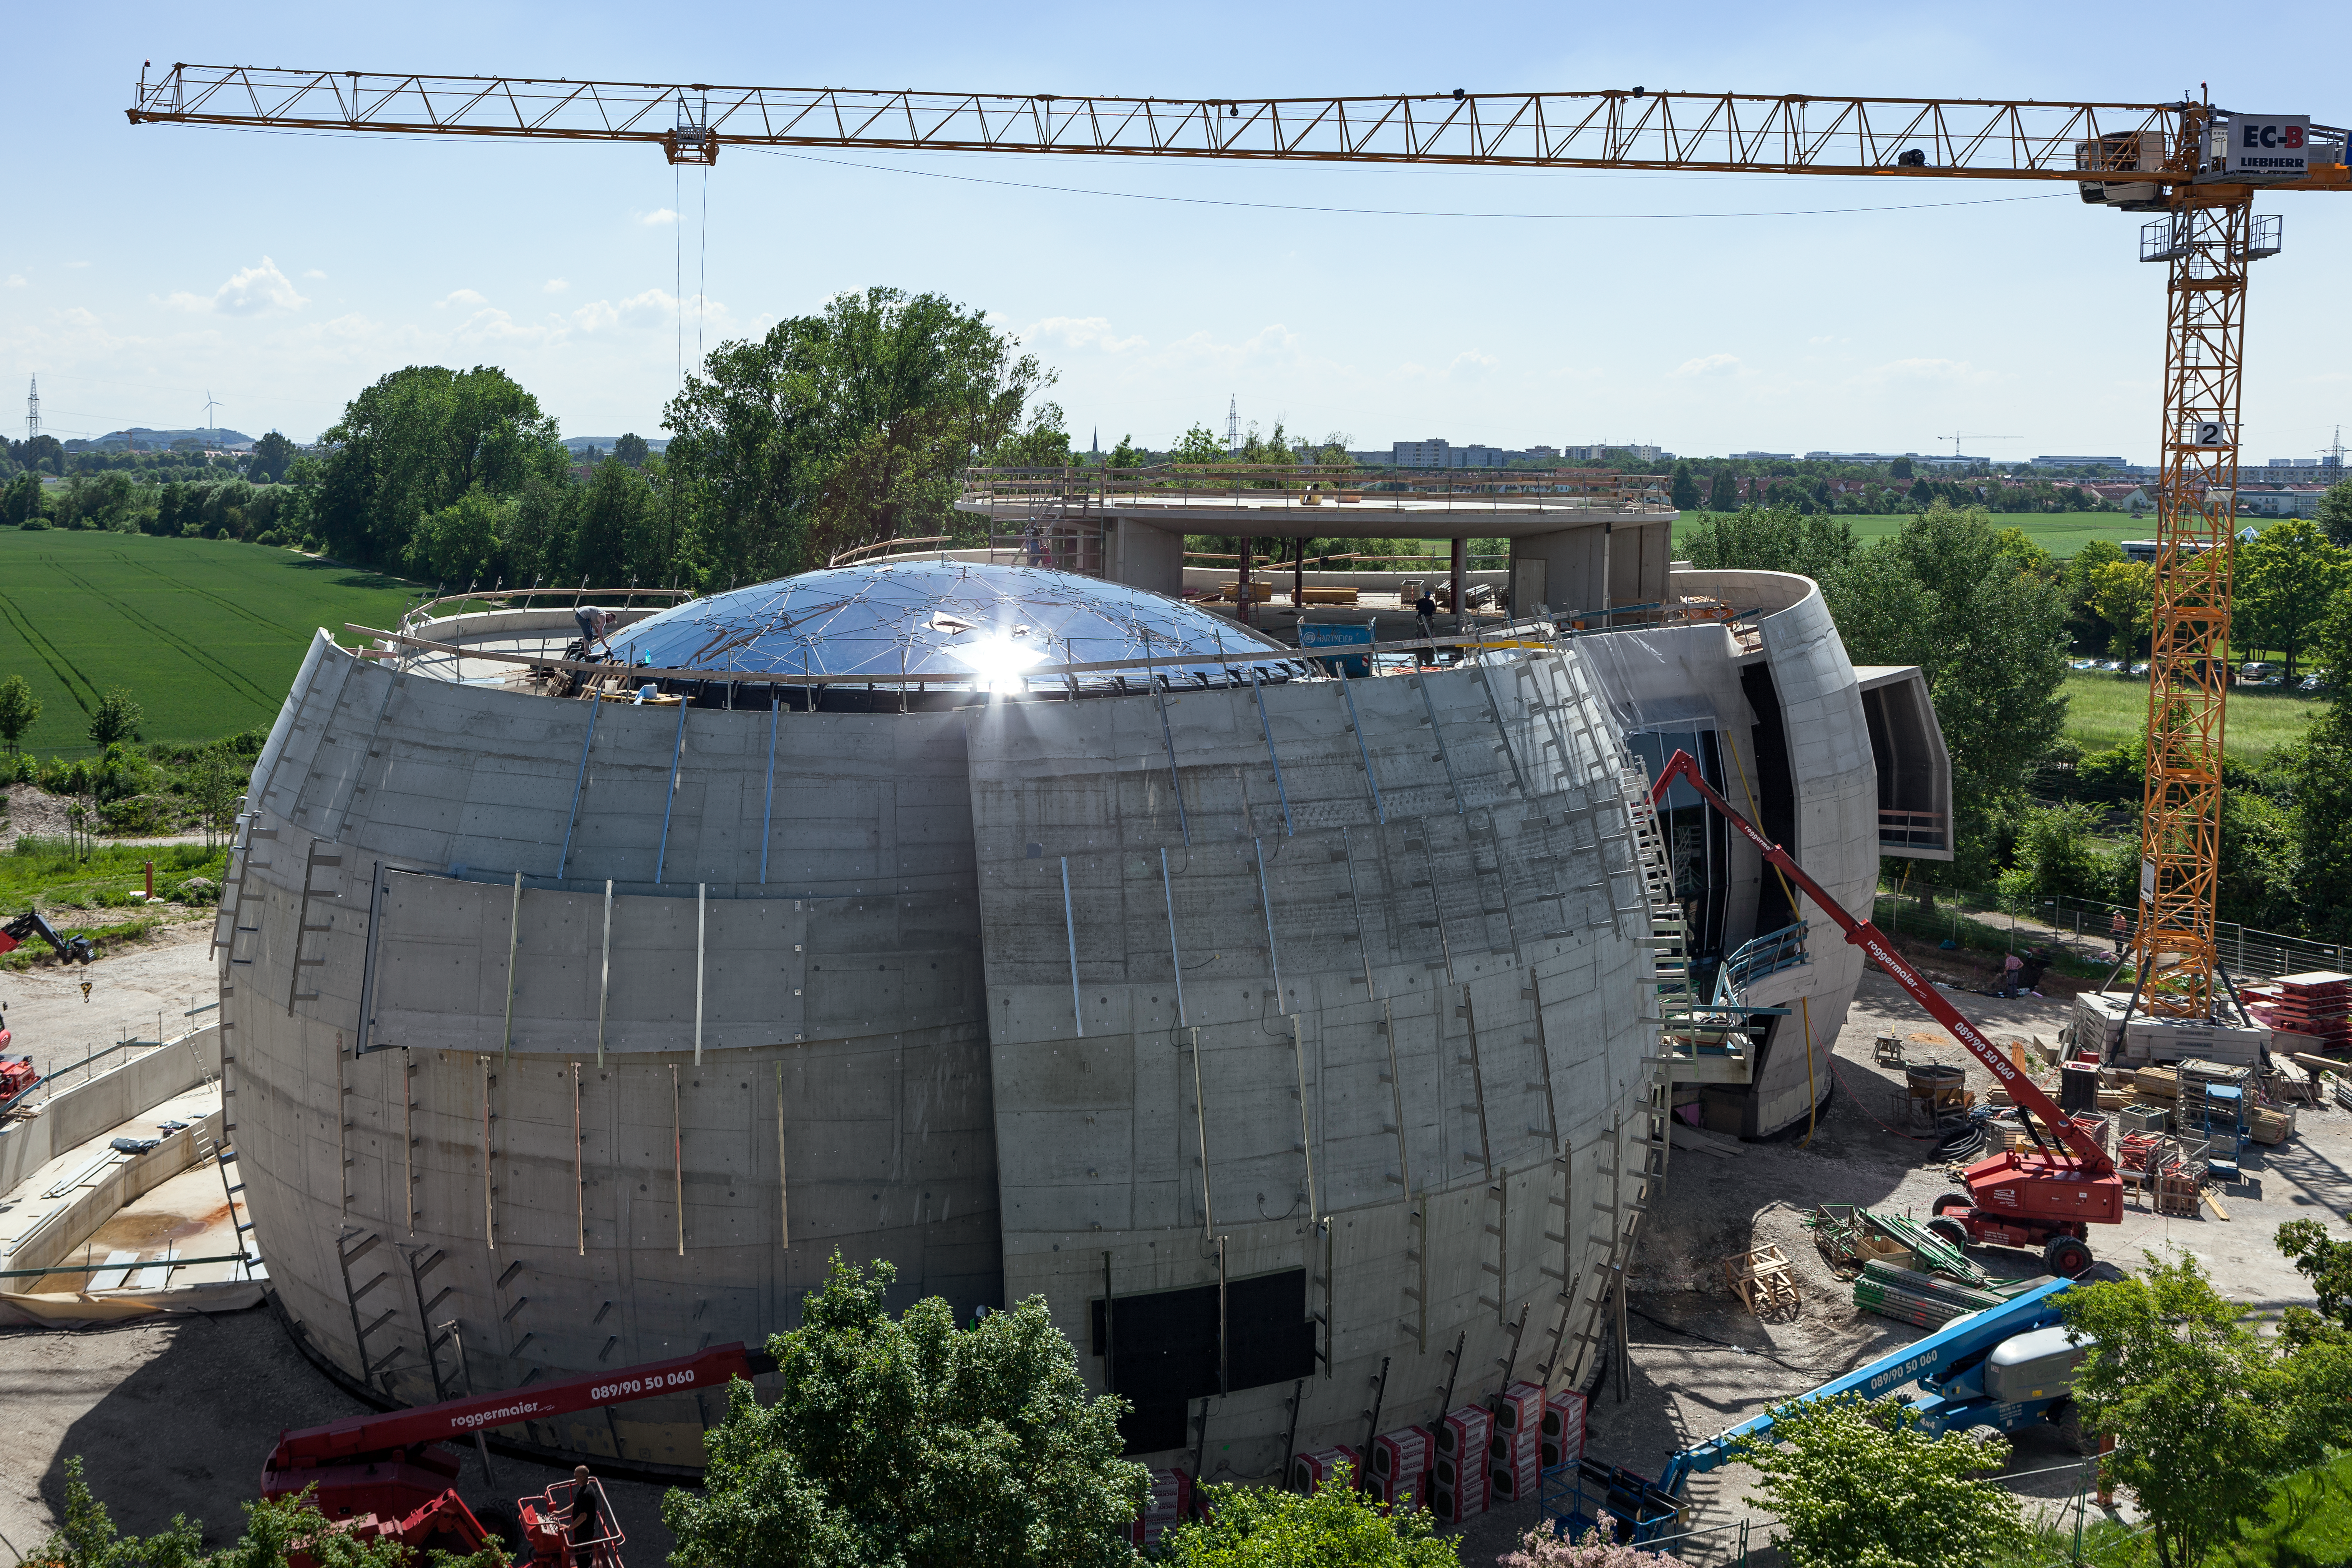

ESO Supernova star-roof kissed by Sun

Sun light shining over the Star-roof of the ESO Supernova Planetarium & Visitor Centre. The Star-roof exhibits a spectacular design, with shimmering glass panels embedded in an intricate metal structure.

Credit: ESO